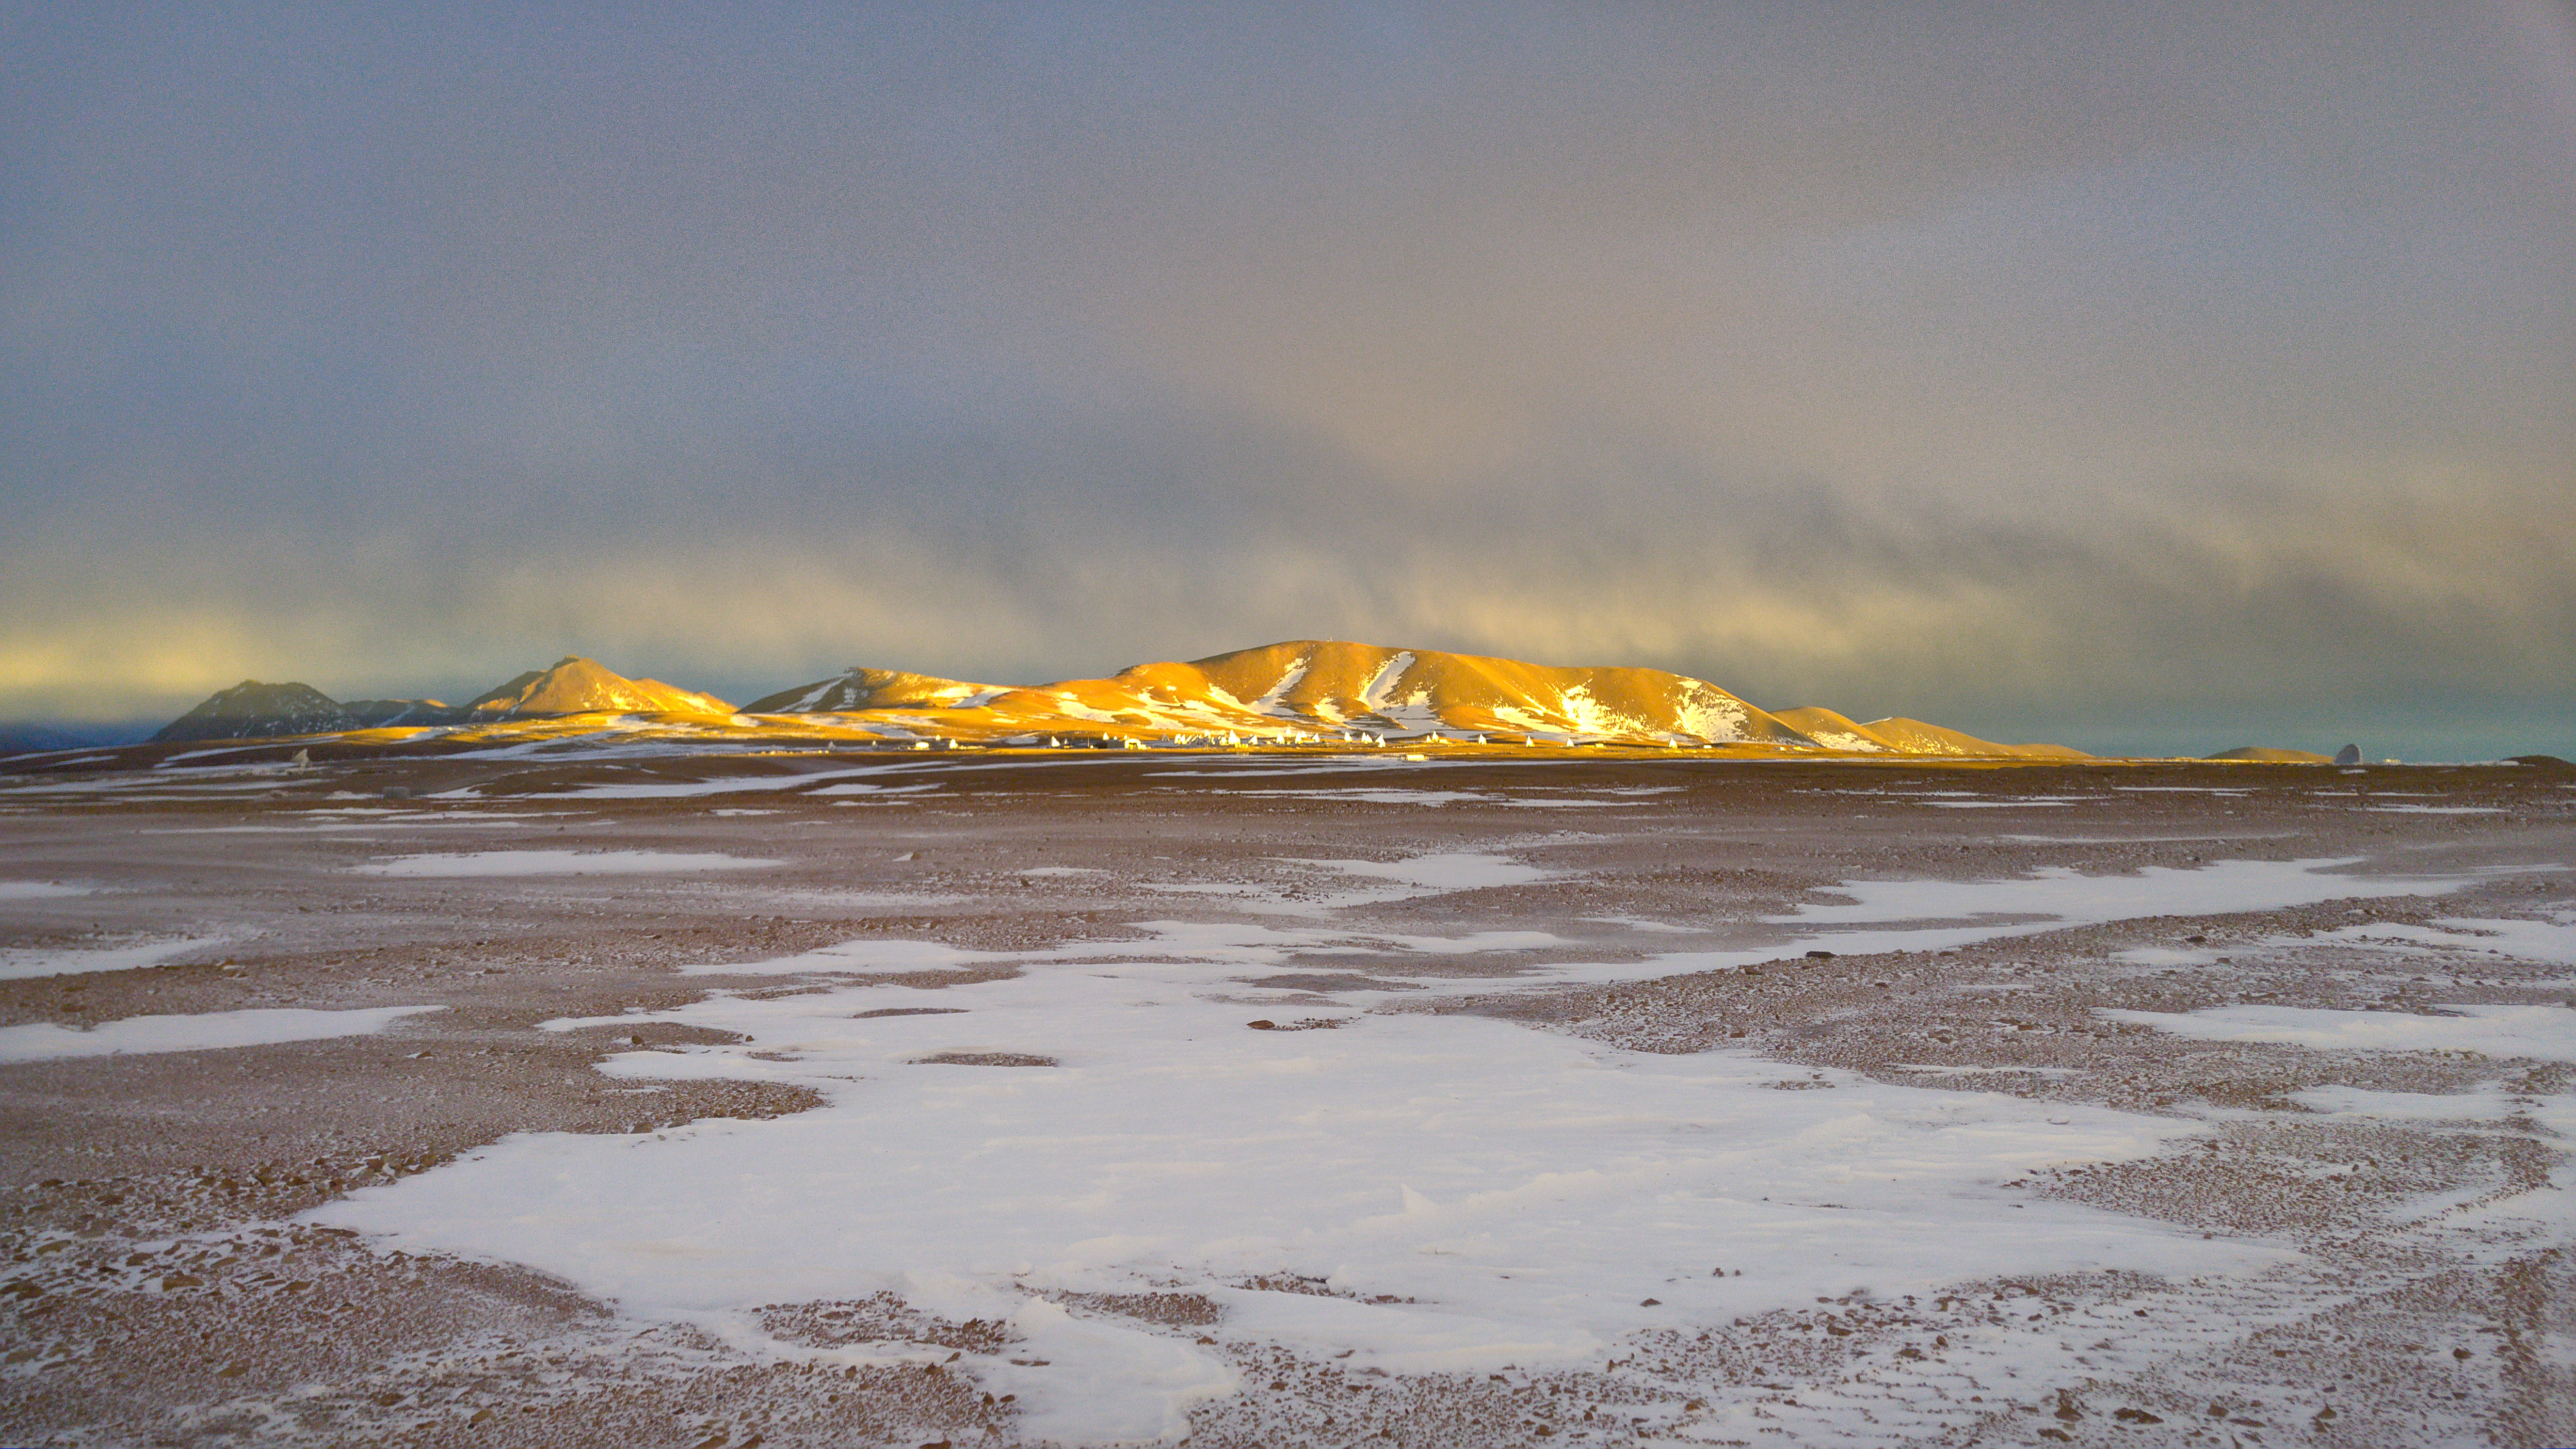

The place where ALMA antennas operate

The place where ALMA antennas operate, at 5000 meters of altitude, is truly inhospitable. Not only because of the intense desert sun, but also because during the so-called "Altiplano winter", in the months of January and February, meters of snow can fall. In the image, ghostly antennas during an intense snowstorm.

Credit: Juan Carlos Rojas - ALMA (ESO / NAOJ / NRAO)